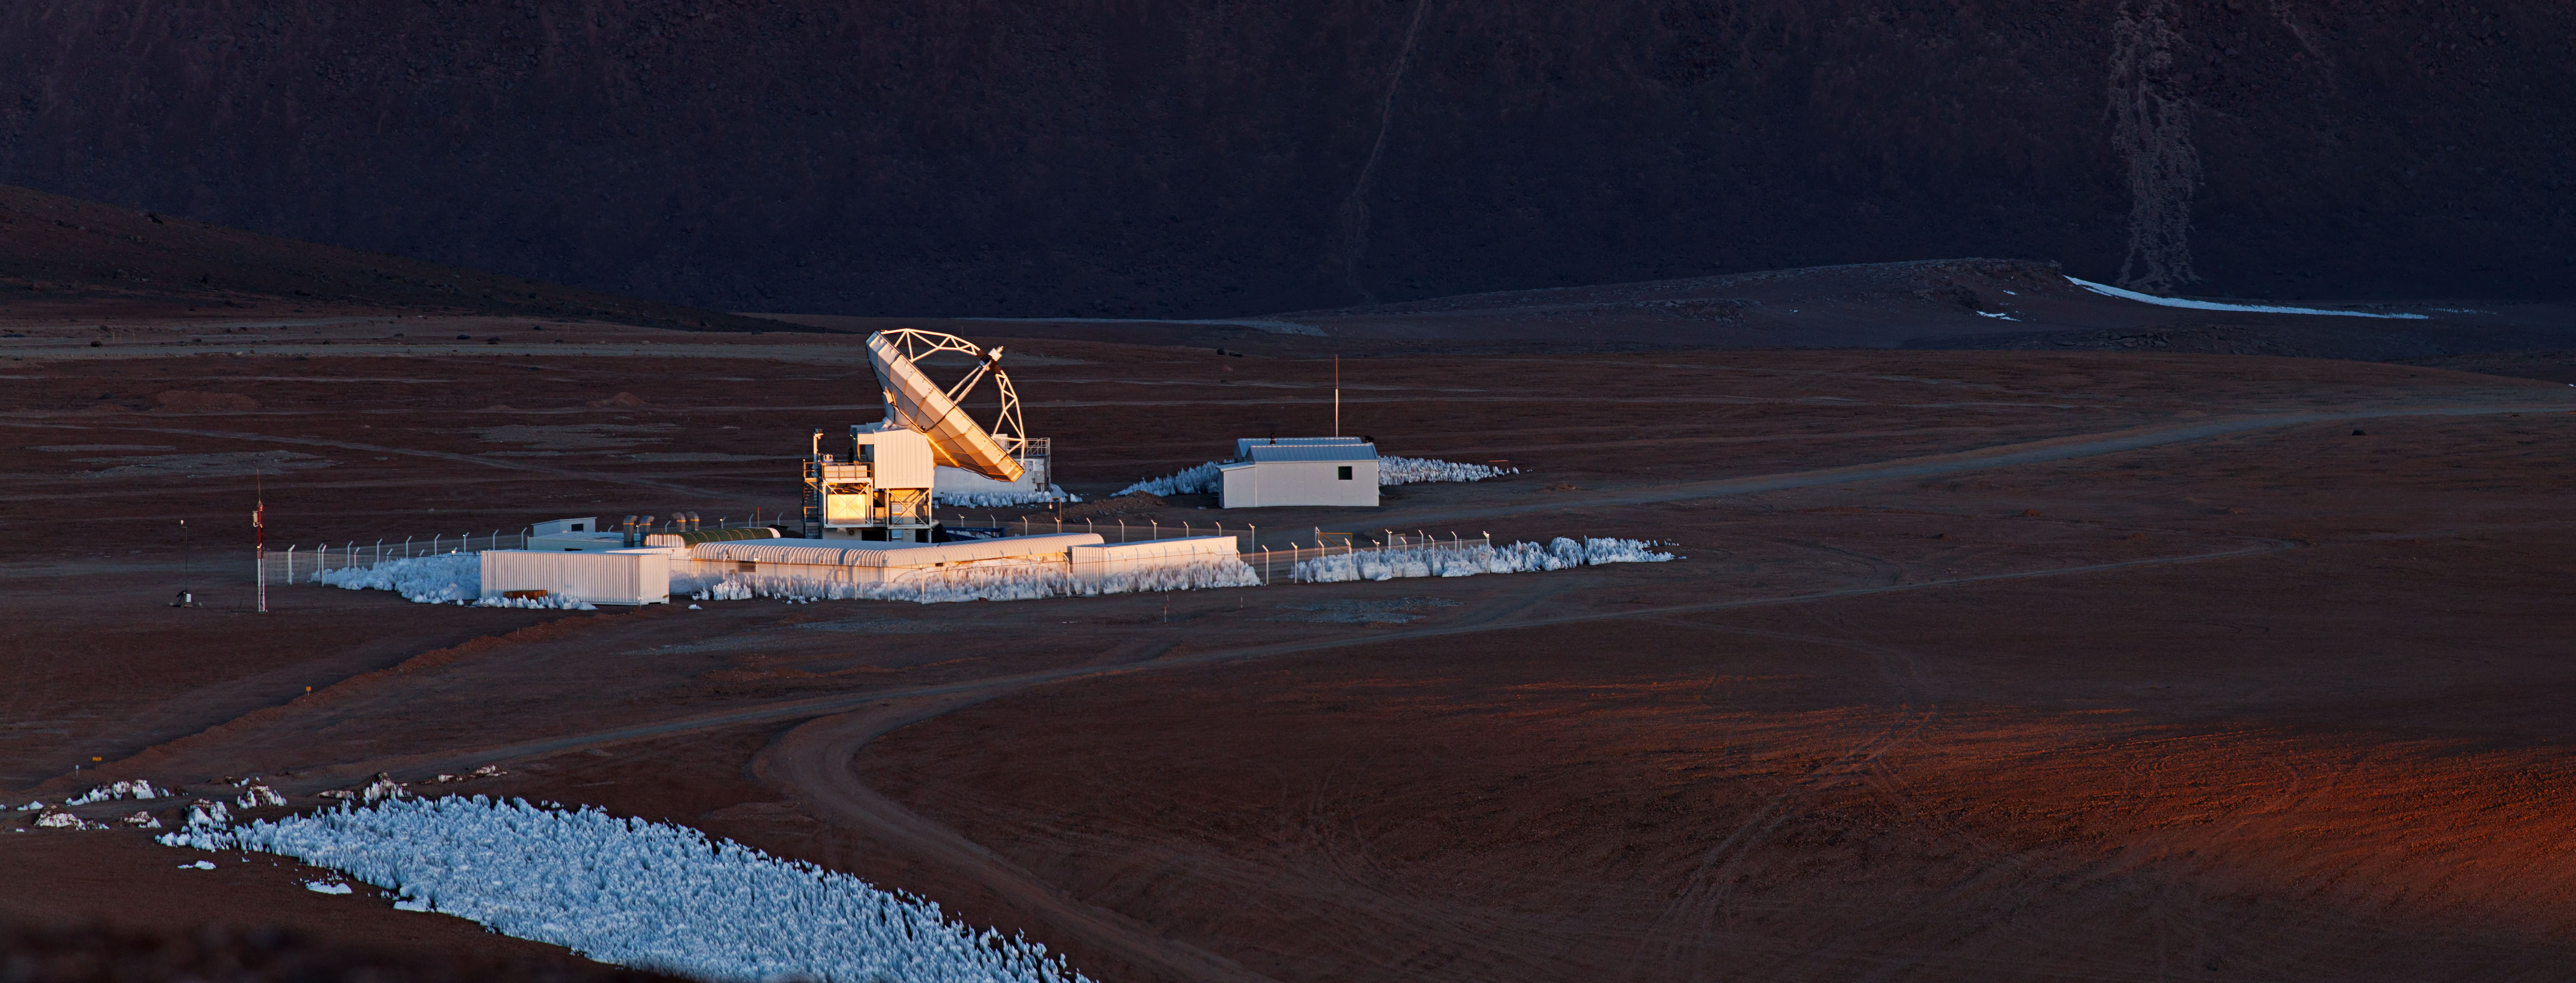

APEX

ESO operates the Atacama Pathfinder Experiment, APEX, at one of the highest observatory sites on Earth, at an elevation of 5100 metres, high on the Chajnantor plateau in Chile’s Atacama region. APEX is a 12-metre diameter telescope, operating at millimetre and submillimetre wavelengths — between infrared light and radio waves. Submillimetre astronomy opens a window into the cold, dusty and distant Universe, but the faint signals from space are heavily absorbed by water vapour in the Earth's atmosphere. Chajnantor is an ideal location for such a telescope, as the region is one of the driest on the planet and is more than 750 m higher than the observatories on Mauna Kea, and 2400 m higher than the Very Large Telescope (VLT) on Cerro Paranal.

APEX plays a key role in the Event Horizon Telescope, a planet-scale array of eight ground-based telescopes designed to capture images of a black hole.

Credit: ESO